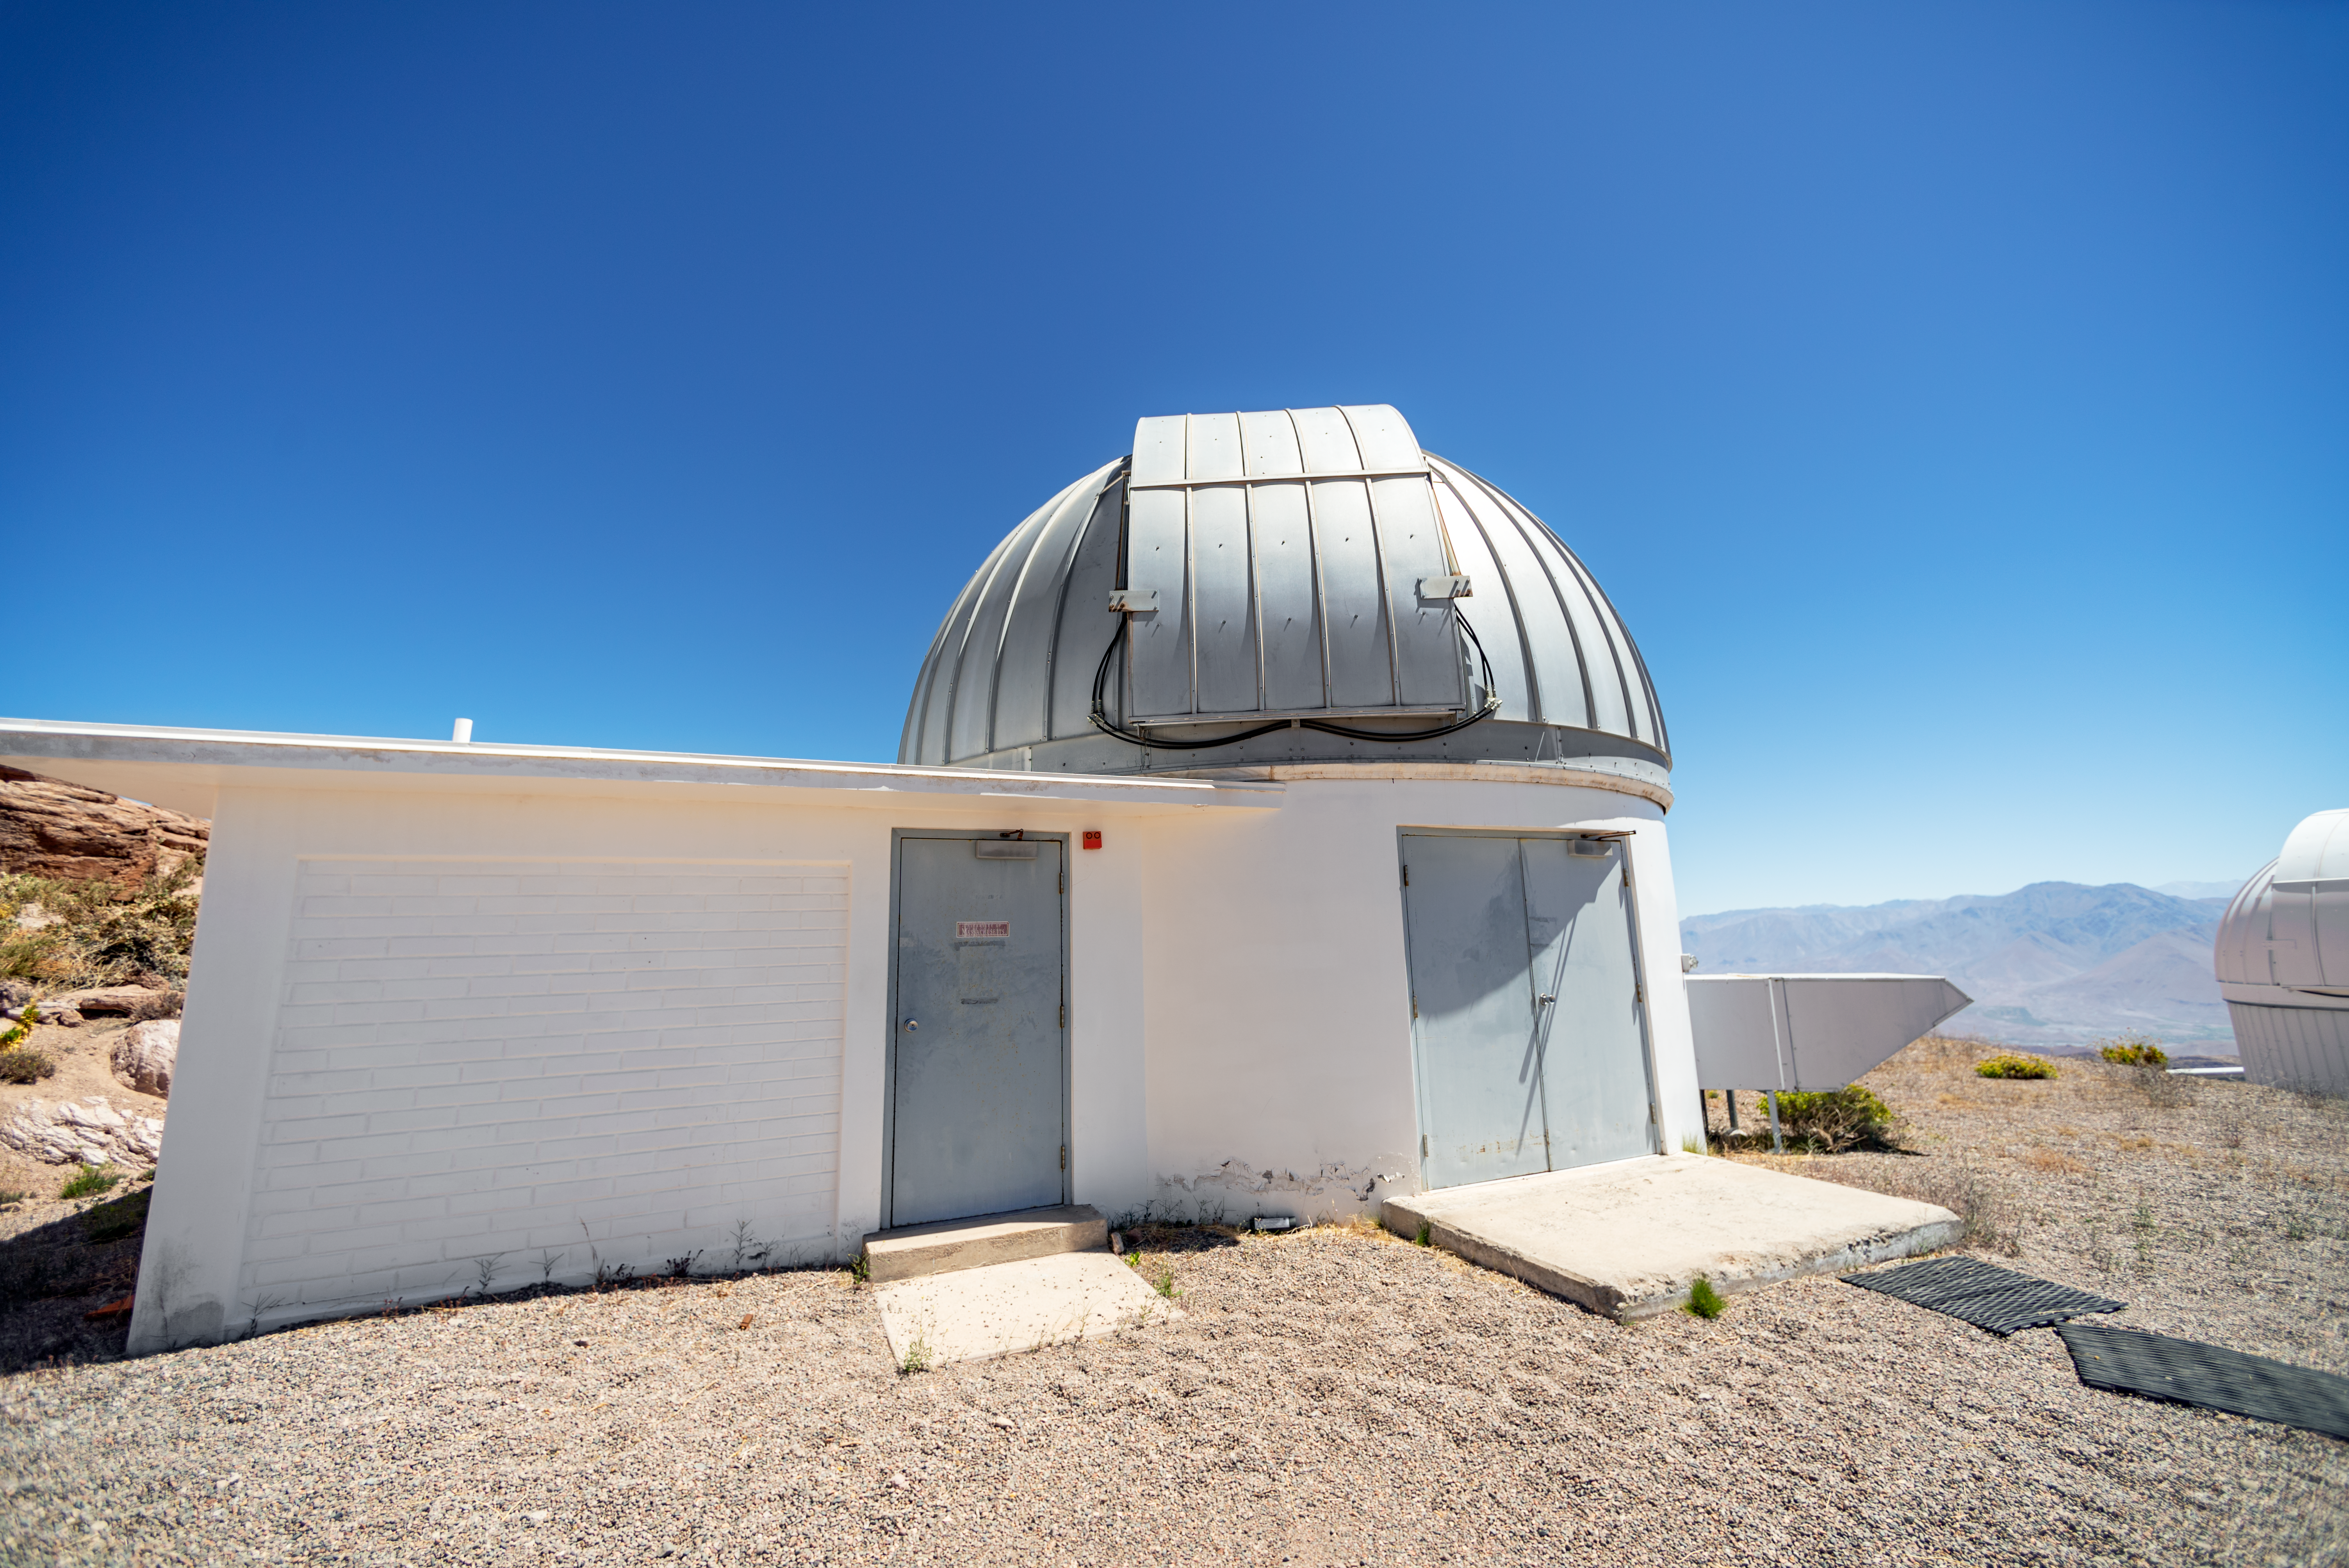

SMARTS 1.3-meter Telescope Dome

SMARTS 1.3-meter Telescope dome at Cerro Tololo Inter-American Observatory in Chile.

Credit: CTIO/NOIRLab/NSF/AURA